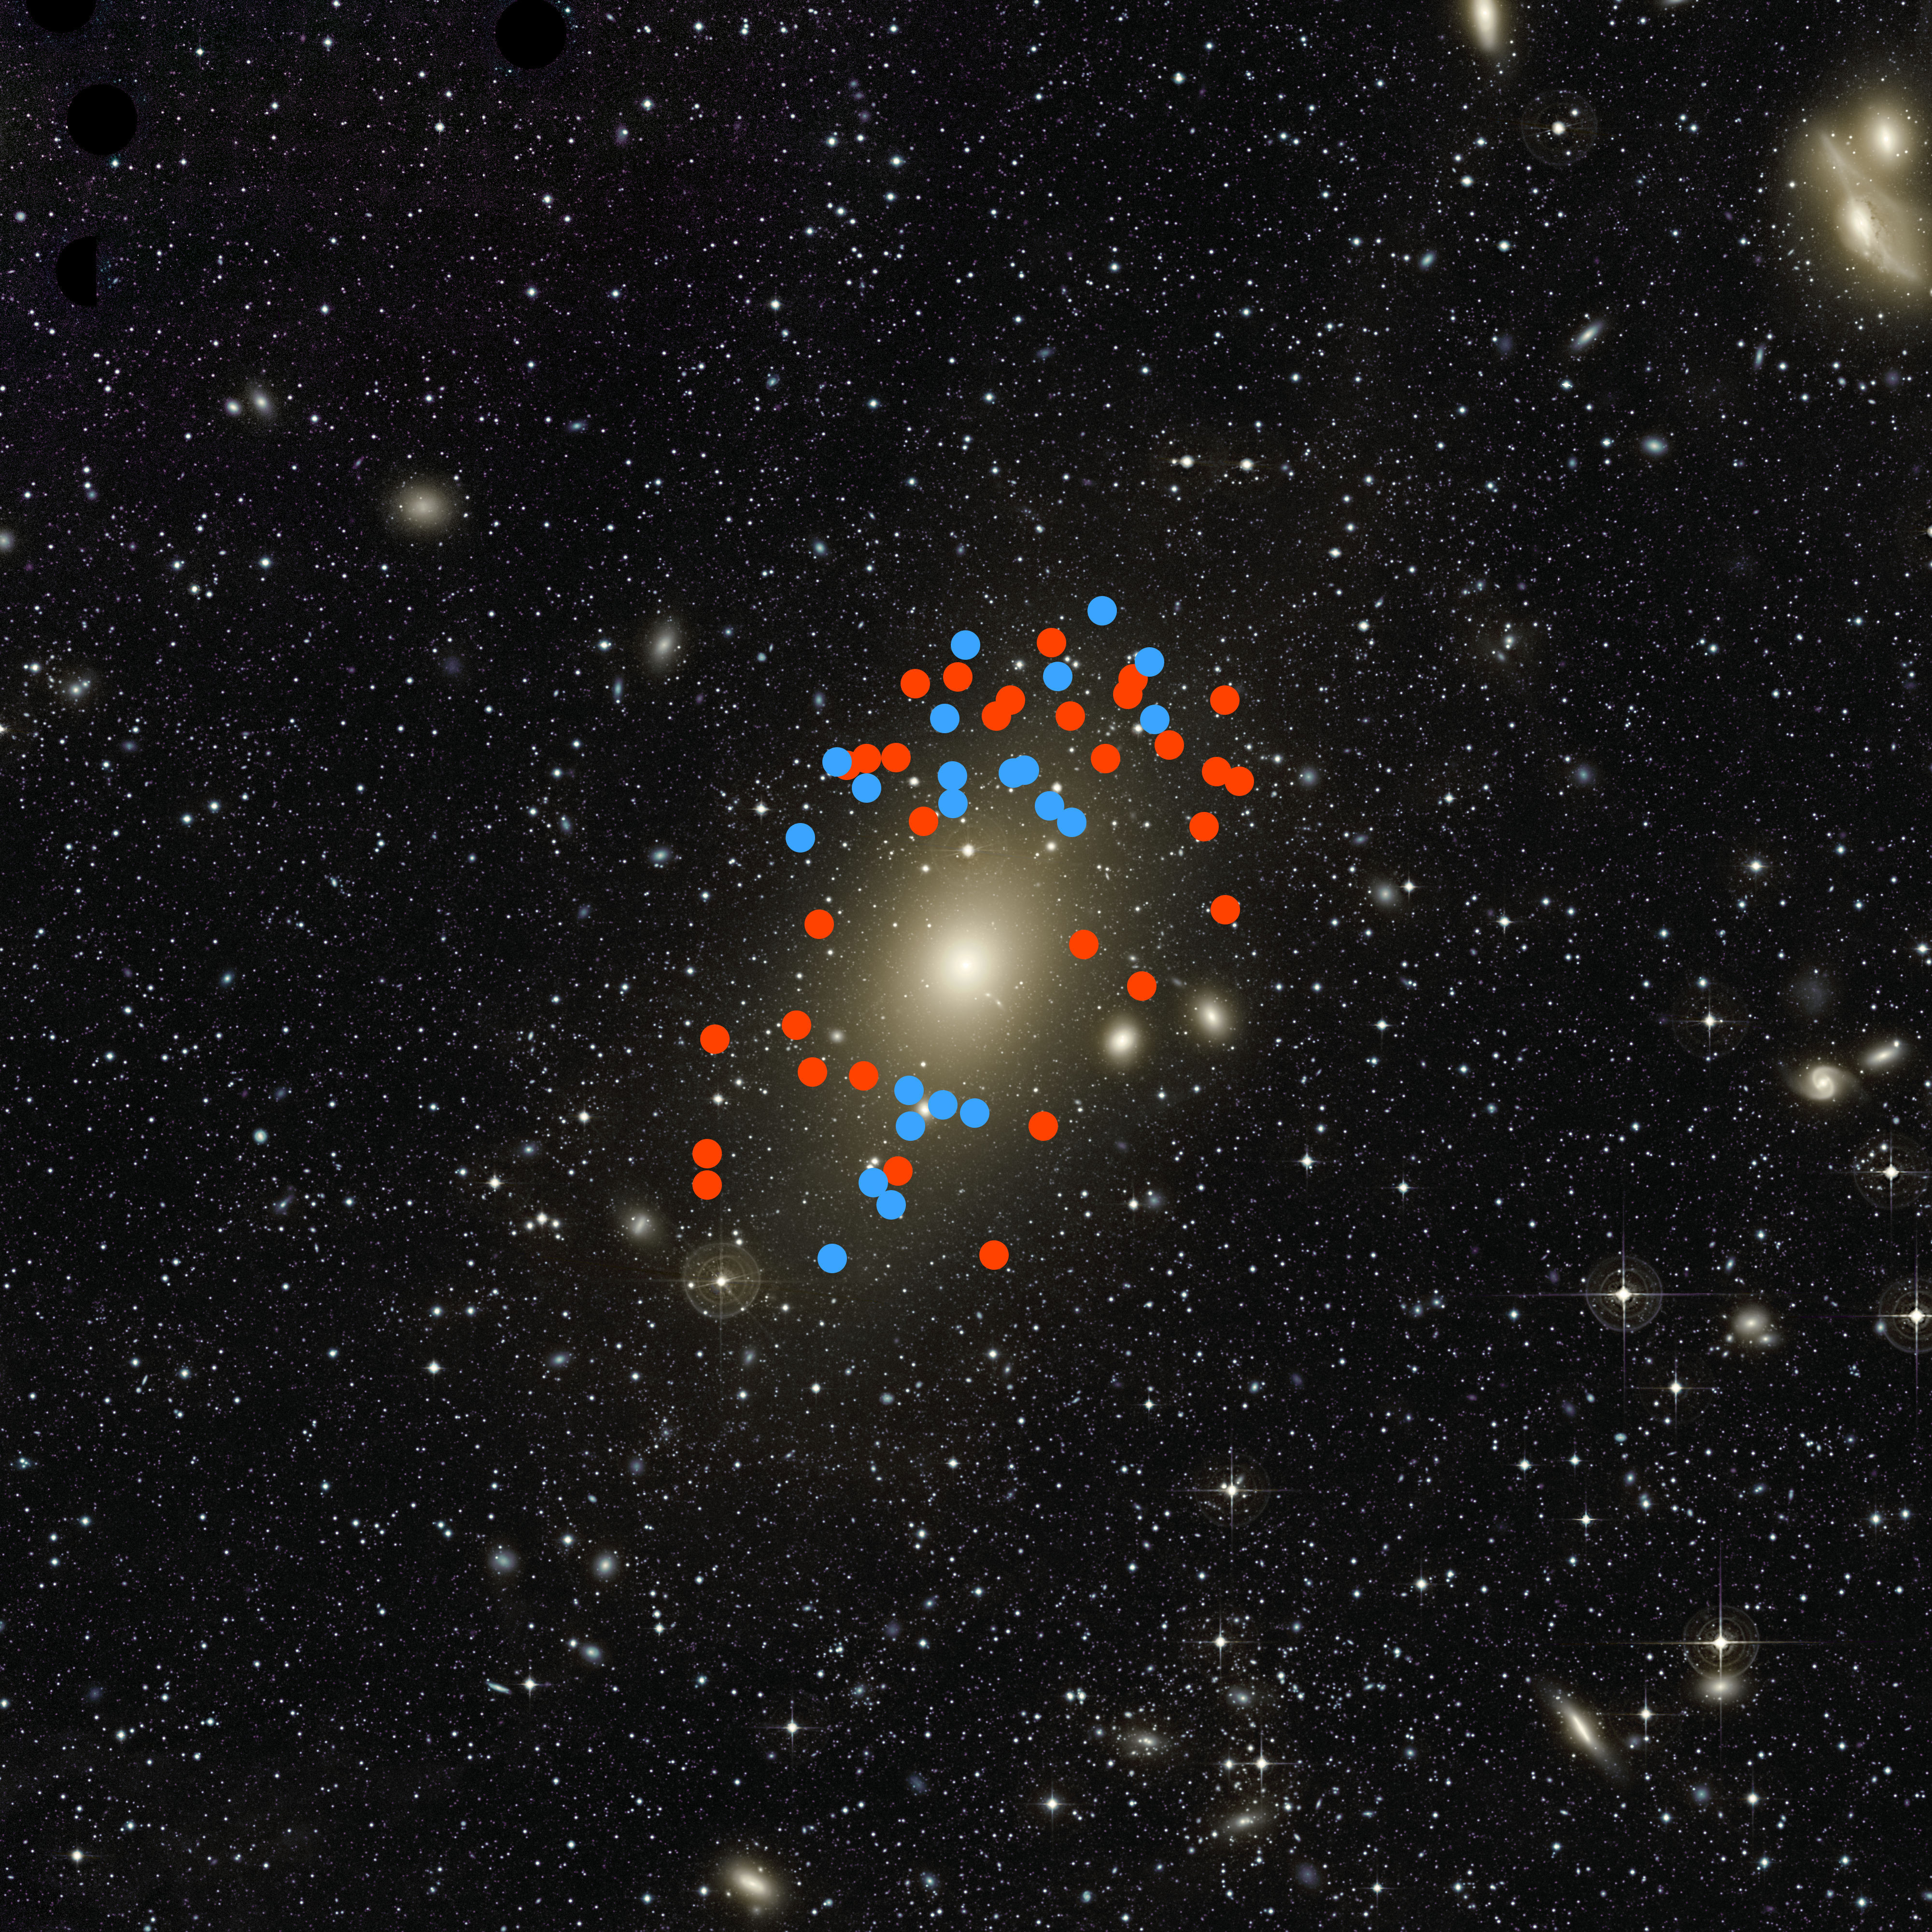

Planetary nebulae in galaxy Messier 87

The red and blue dots mark the position of the planetary nebulae whose motion revealed that Messier 87 has recently been struck by another, smaller galaxy, which has now fully merged with it. Those marked in red are moving away from us, and the blue ones toward us with respect to the galaxy as a whole.

Credit: A. Longobardi (Max-Planck-Institut für extraterrestrische Physik)/C. Mihos (Case Western Reserve University)/ESO